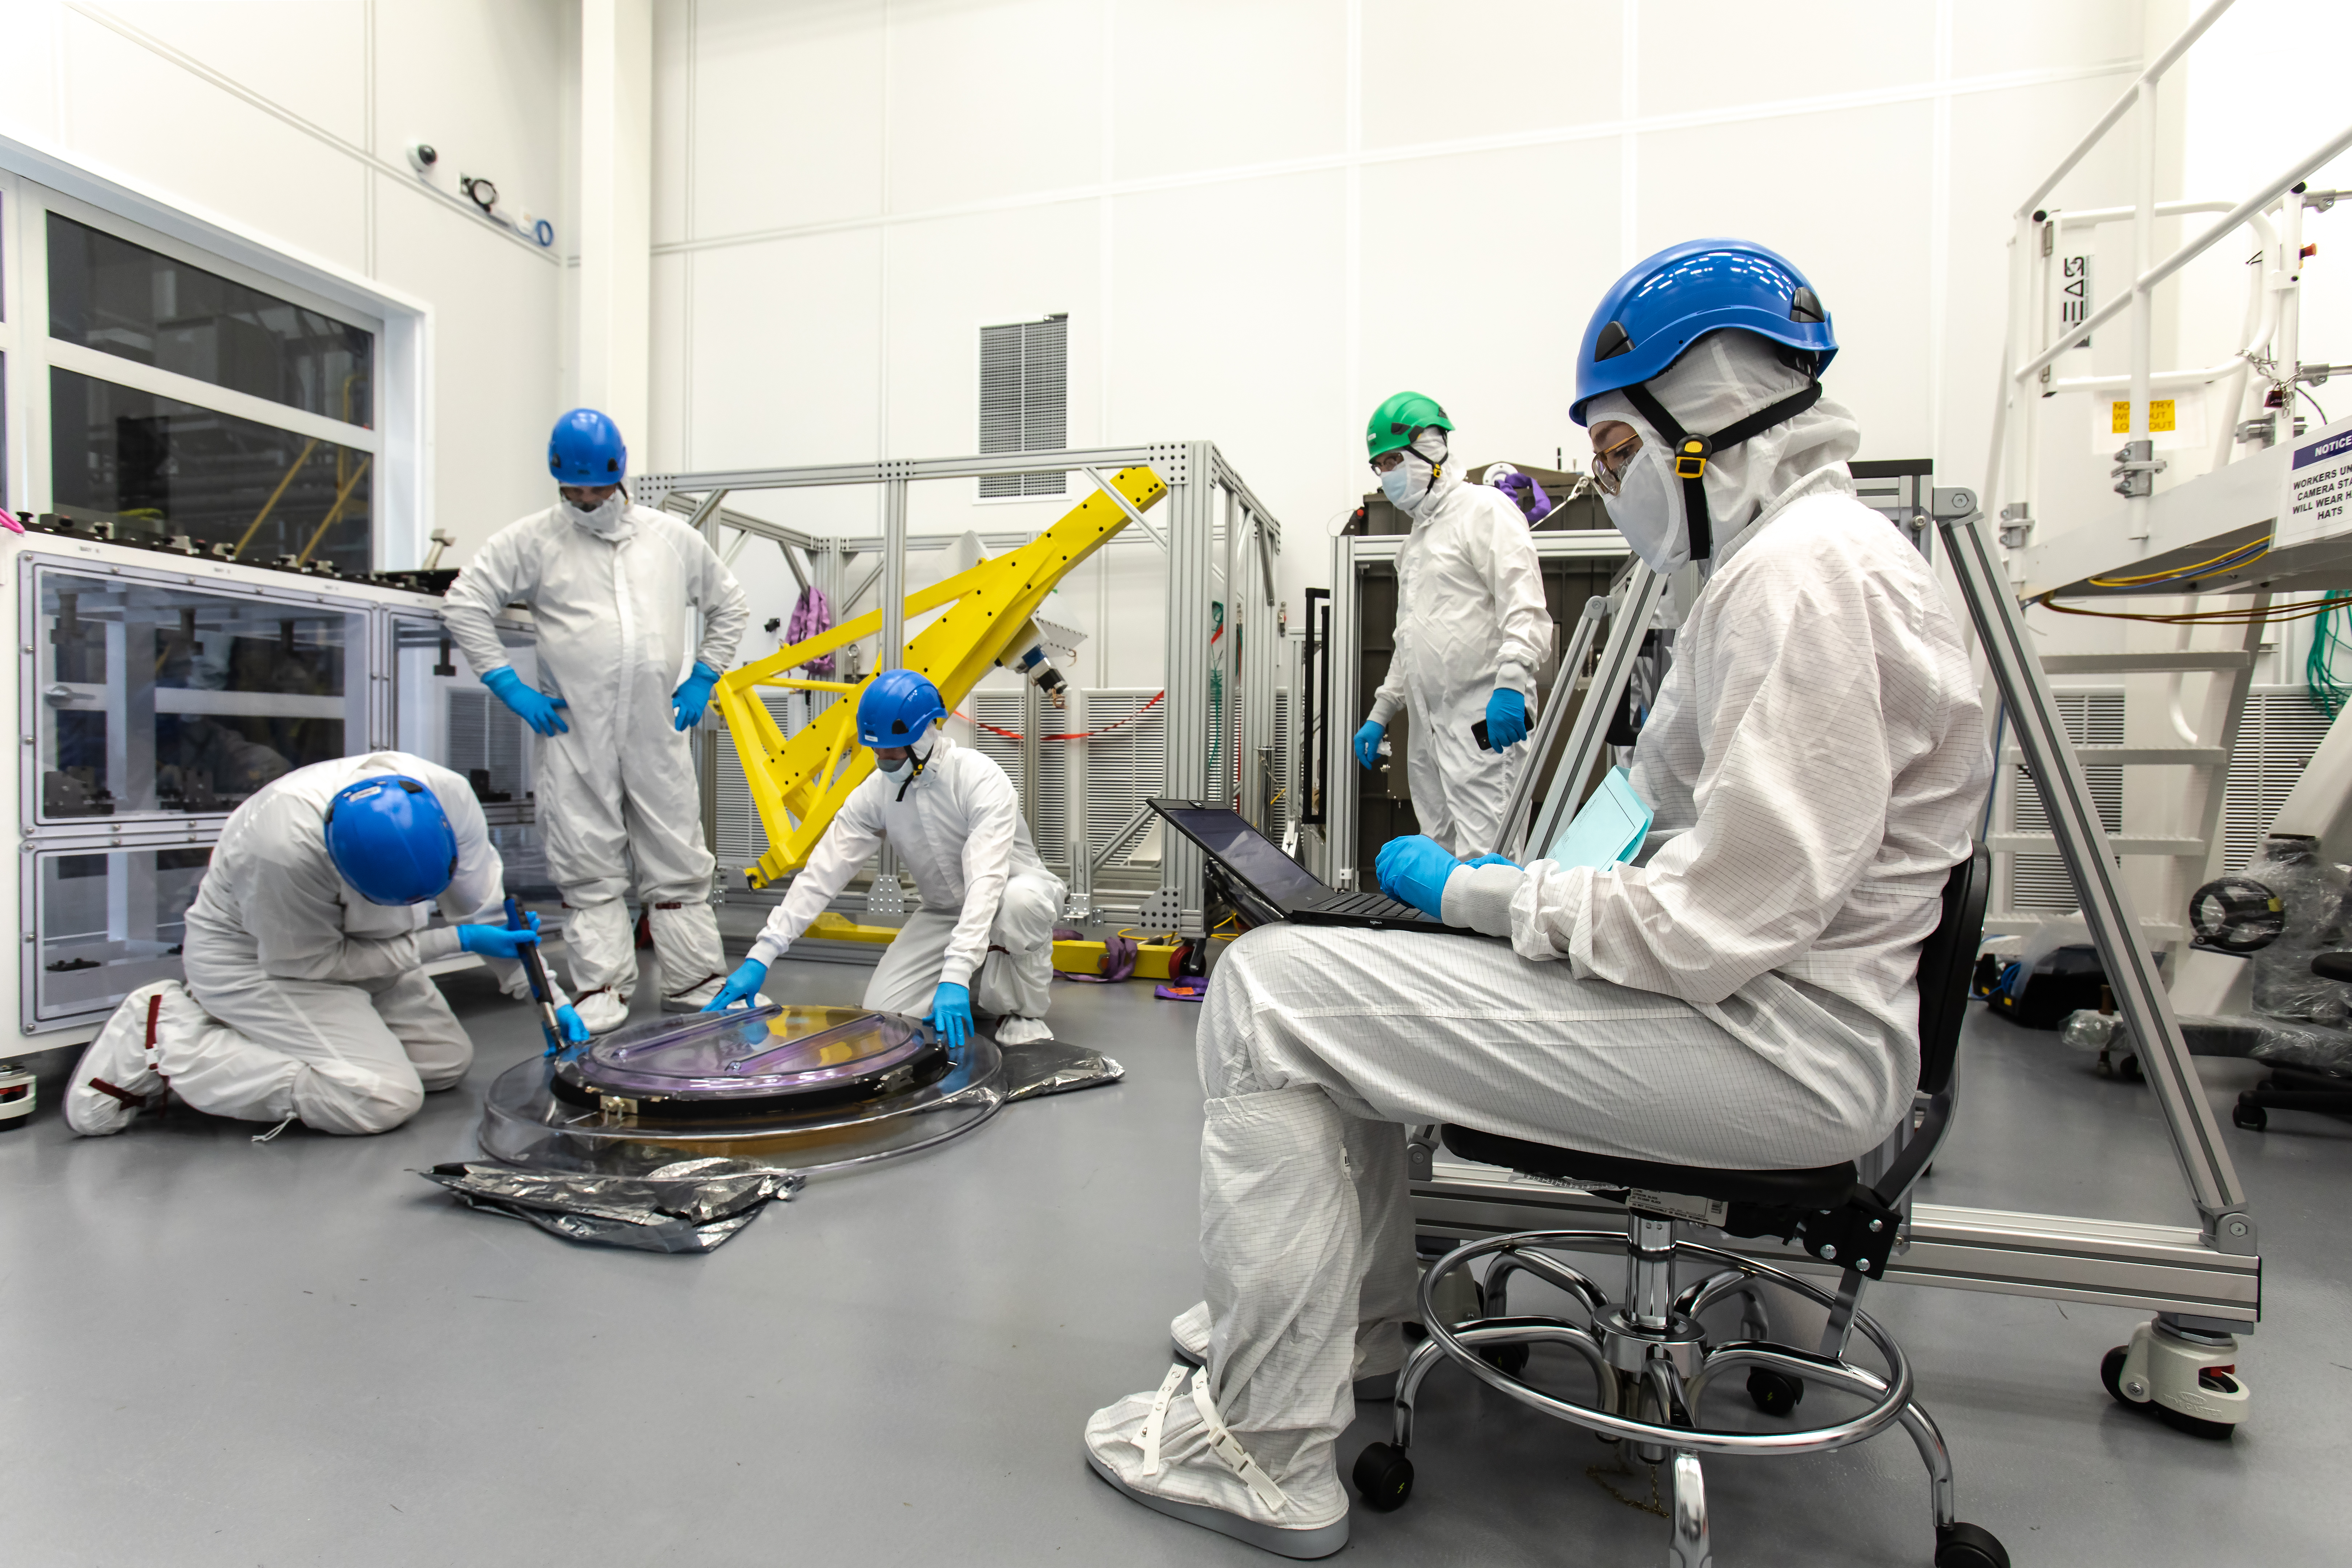

LSST R-Band Optical Filter

SLAC's LSST team carefully unpack, examine, test and store the r-band filter, the first of six optic filters that will be part of the completed LSST Camera.

Credit: Jacqueline Ramseyer Orrell/SLAC National Accelerator Laboratory